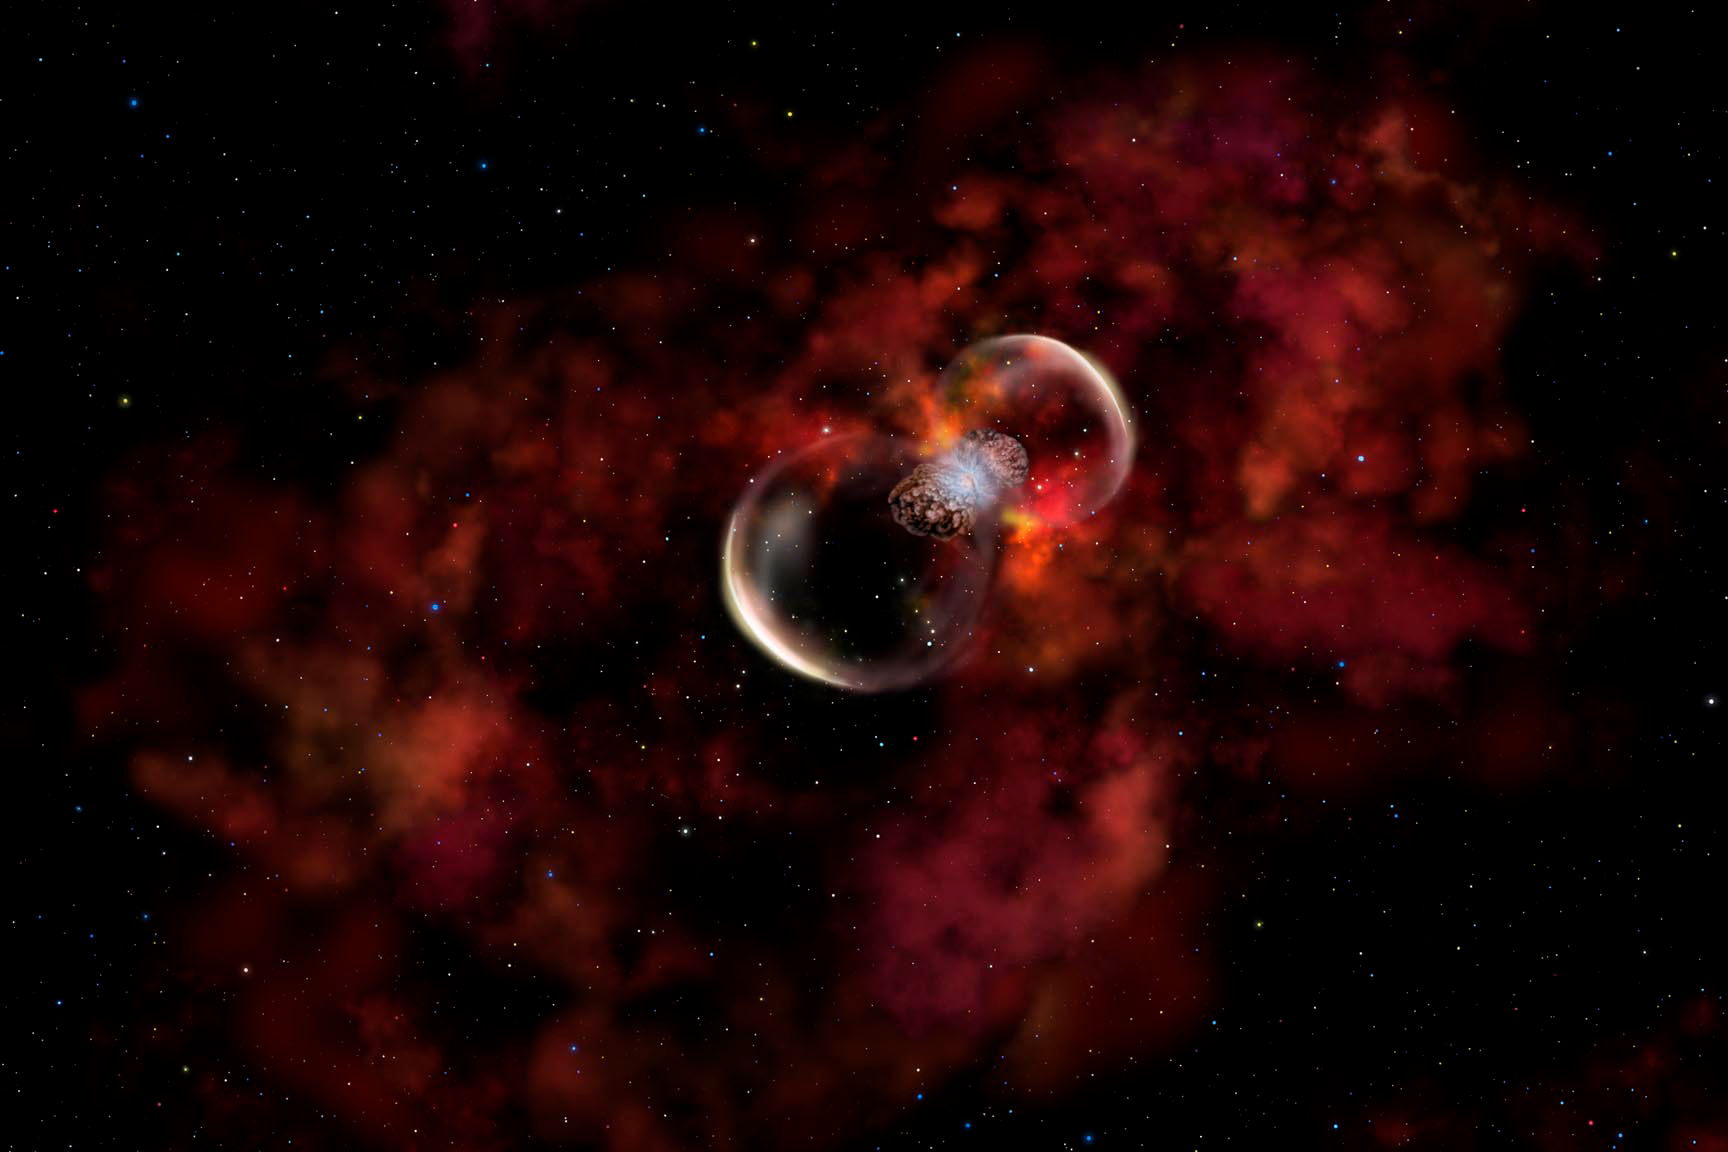

Probing a New Type of Stellar Explosion

Credit: Gemini Observatory/AURA/NSF/Artwork by Lynette Cook.